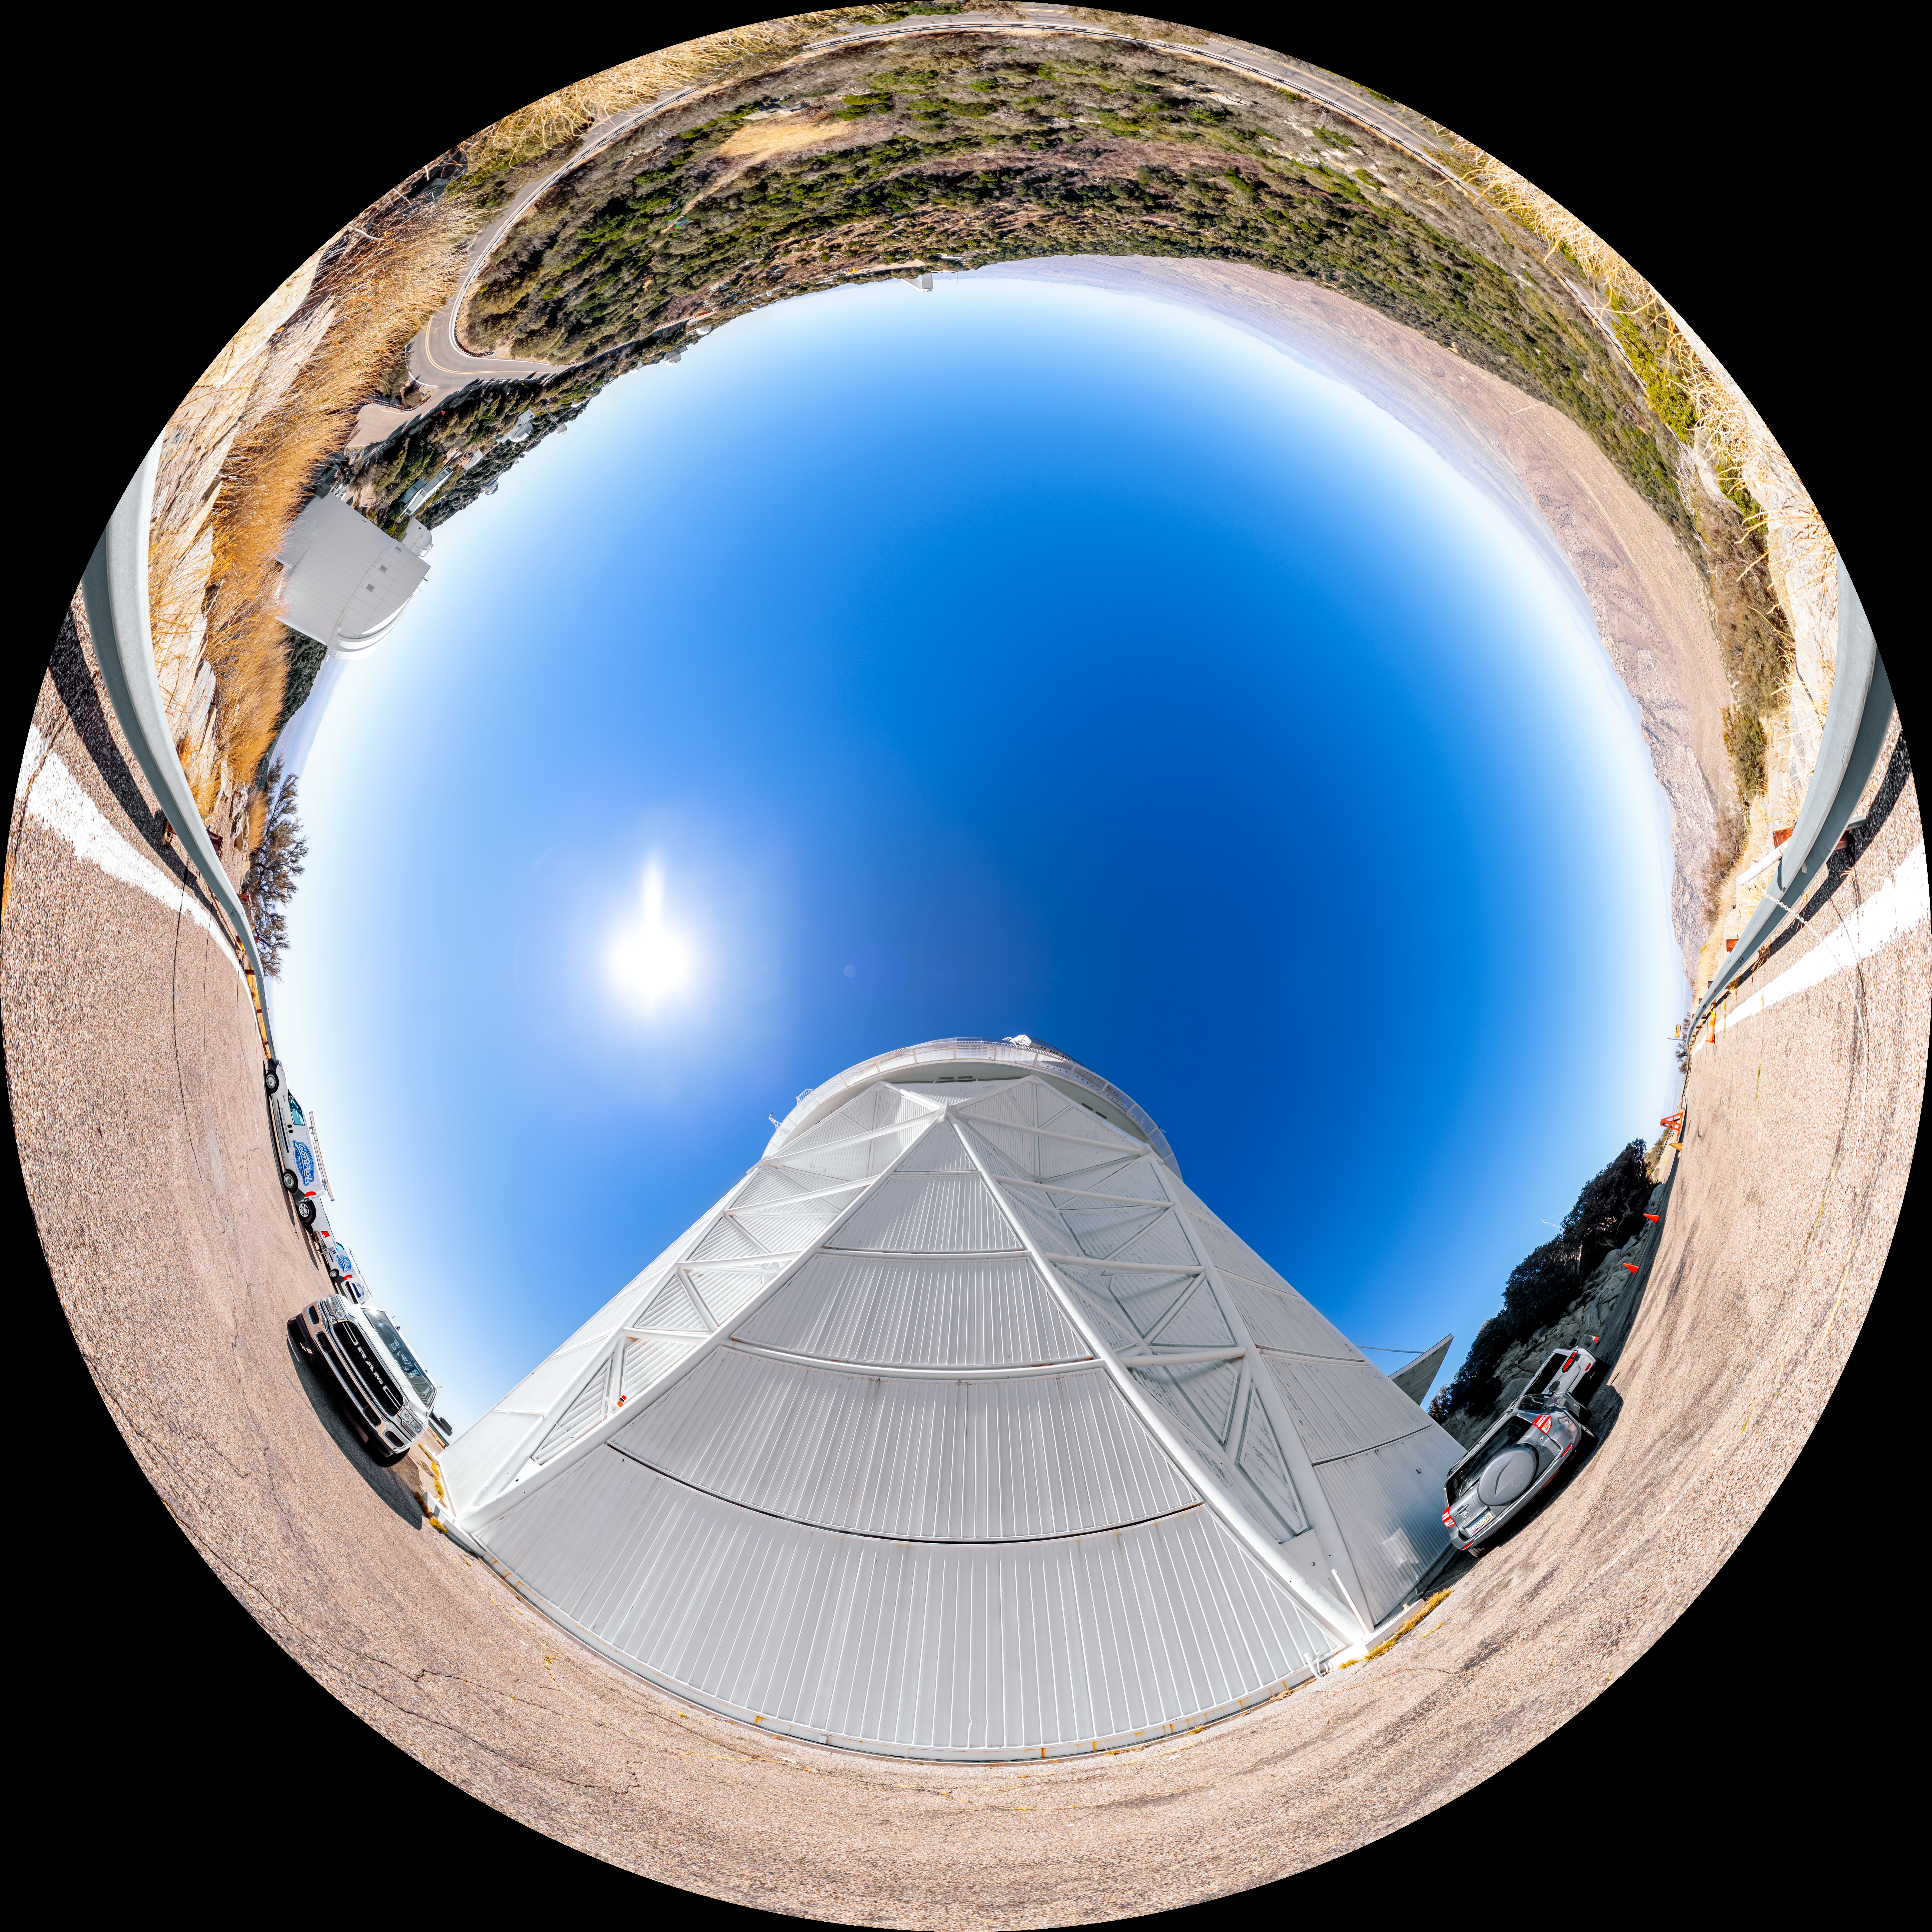

Nicholas U. Mayall 4-meter Telescope Fulldome

A fulldome view of the Nicholas U. Mayall 4-meter Telescope on Kitt Peak National Observatory in Arizona.

A 360 panorama version of this image can be viewed here.

Credit: NOIRLab/NSF/AURA/T. Slovinský